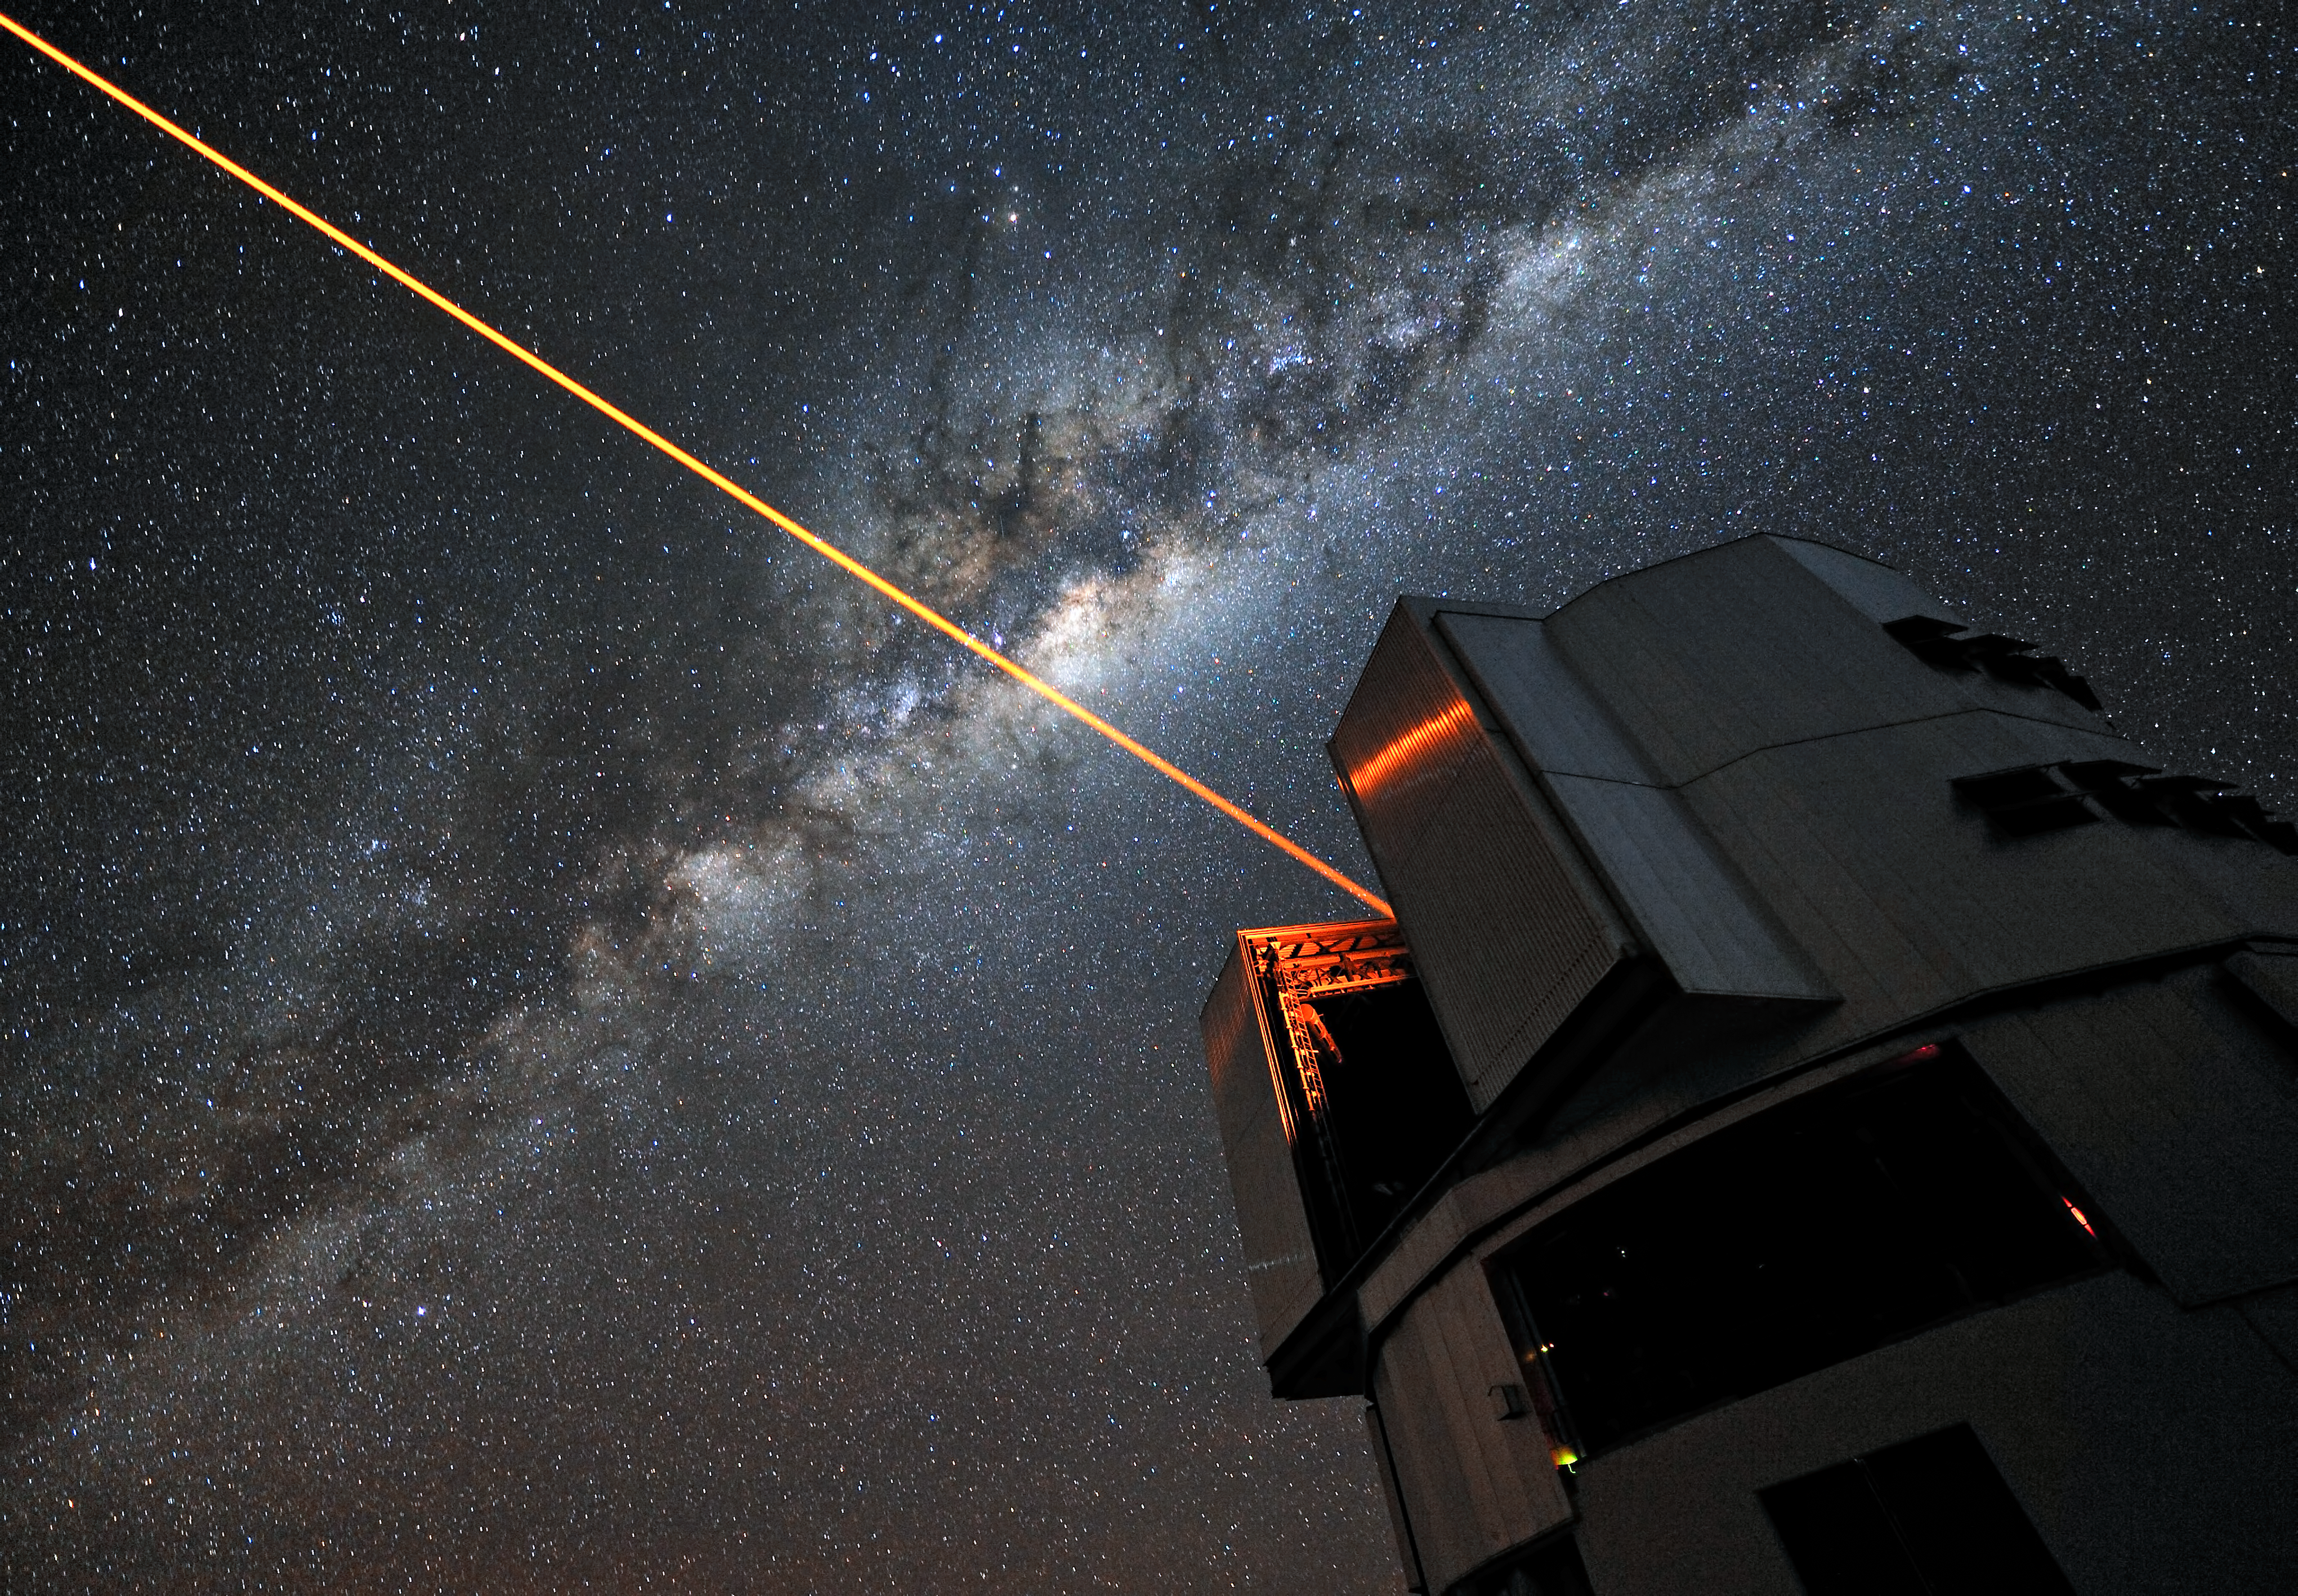

Twinkle twinkle little star

A glowing laser shines forth from the European Southern Observatory’s Very Large Telescope. Piercing the dark Chilean skies, its mission is to help astronomers explore the far reaches of the cosmos. ESO Photo Ambassador Gerhard Hüdepohl was on hand to capture the moment in a stunning portrait of modern science in action.

We have all gazed up at the night sky and seen the stars gently twinkle as the Earth’s turbulent atmosphere causes their light to shimmer. This is undoubtedly a beautiful sight, but it causes problems for astronomers, who want the crispest possible views. To help them achieve this, professional stargazers use something that sounds as though it has come from science fiction: a laser guide star that creates an artificial star 90 km above the surface of the Earth.

The method by which it achieves this is nothing short of remarkable. The laser energises sodium atoms high in the Earth’s mesosphere, causing them to glow and creating a bright dot that to observers on the ground appears to be a man-made star.

Observations of how this “star” twinkles are fed into the Very Large Telescope’s adaptive optics system, controlling a deformable mirror in the telescope to restore the image of the star to a sharp point. By doing this, the system also compensates for the distorting effect of the atmosphere in the region around the artificial star. The end result is an exceptionally crisp view of the sky, allowing ESO astronomers to make stunning observations of the Universe, almost as though the VLT were above the atmosphere in space.

Credit: ESO/G. Hüdepohl (www.atacamaphoto.com)